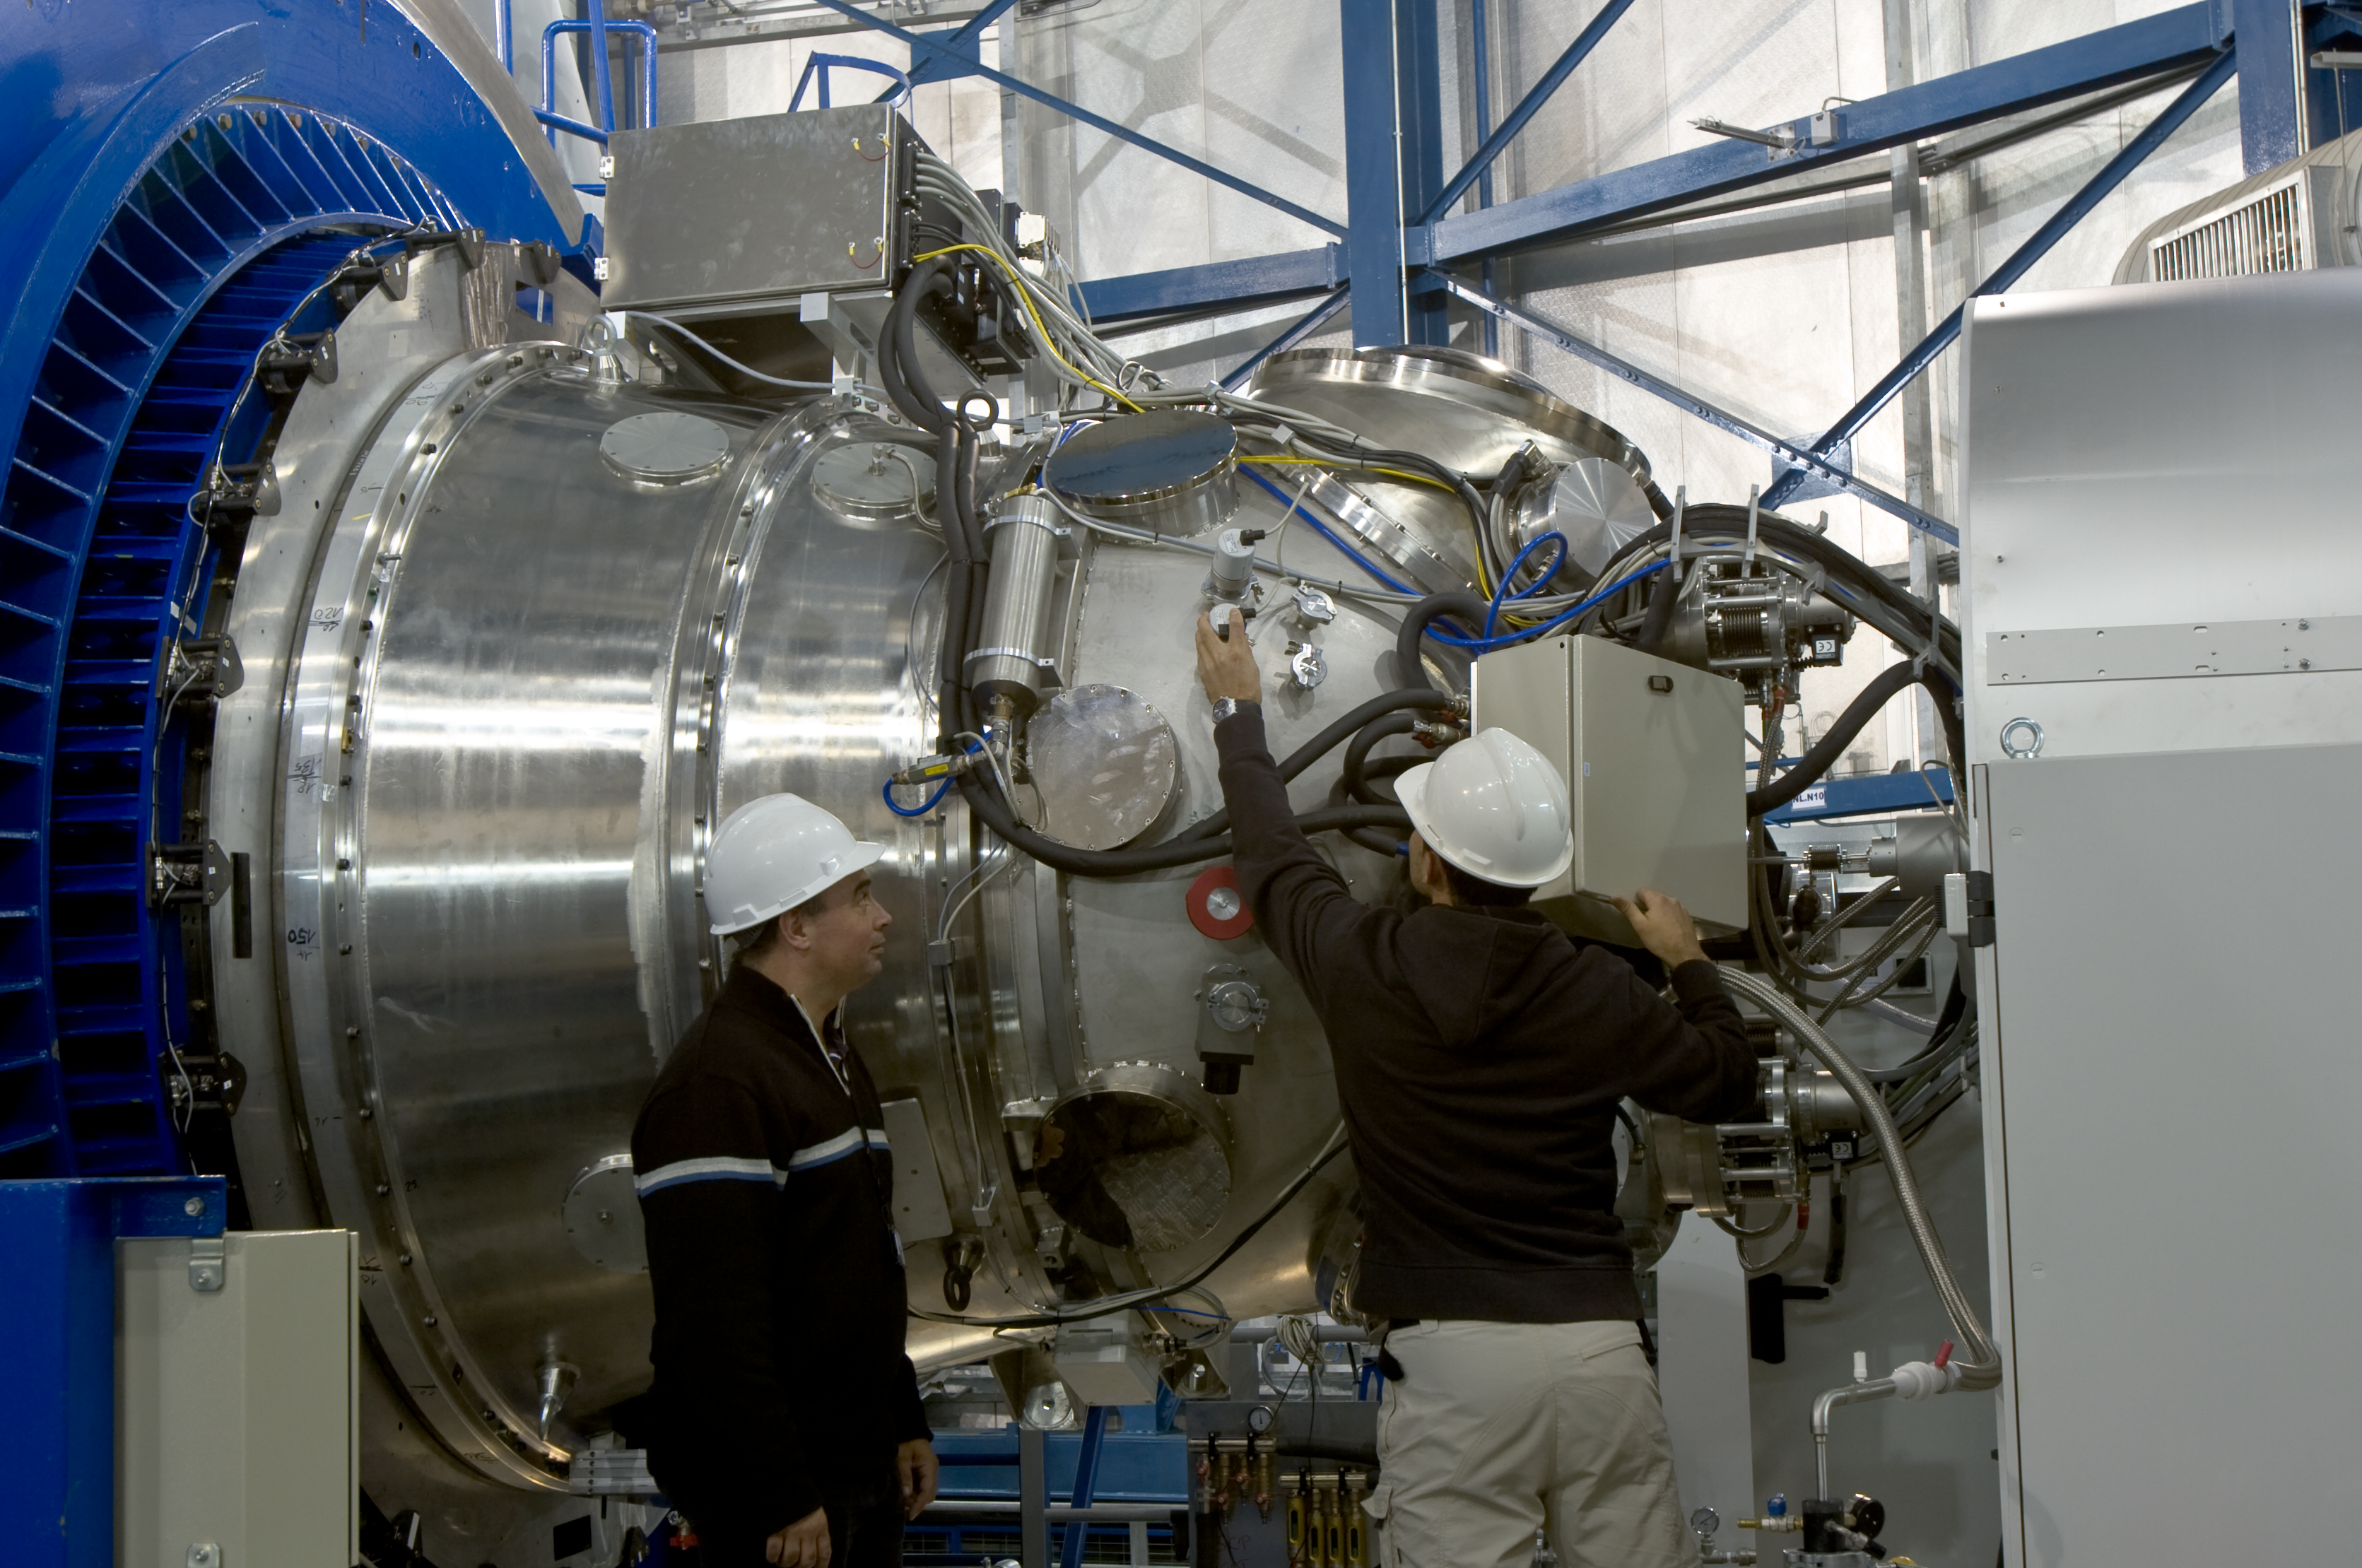

HAWK-I at Paranal

Project Manager Jeff Pirard and ESO staff Raul Esteves are checking HAWK-I on Yepun at Paranal. Working in the near-infrared, HAWK-I covers about 1/10th the area of the Full Moon in a single exposure. It is uniquely suited to the discovery and study of faint objects, such as distant galaxies or small stars and planets.

Credit: ESO/S. Guisard (www.eso.org/~sguisard)